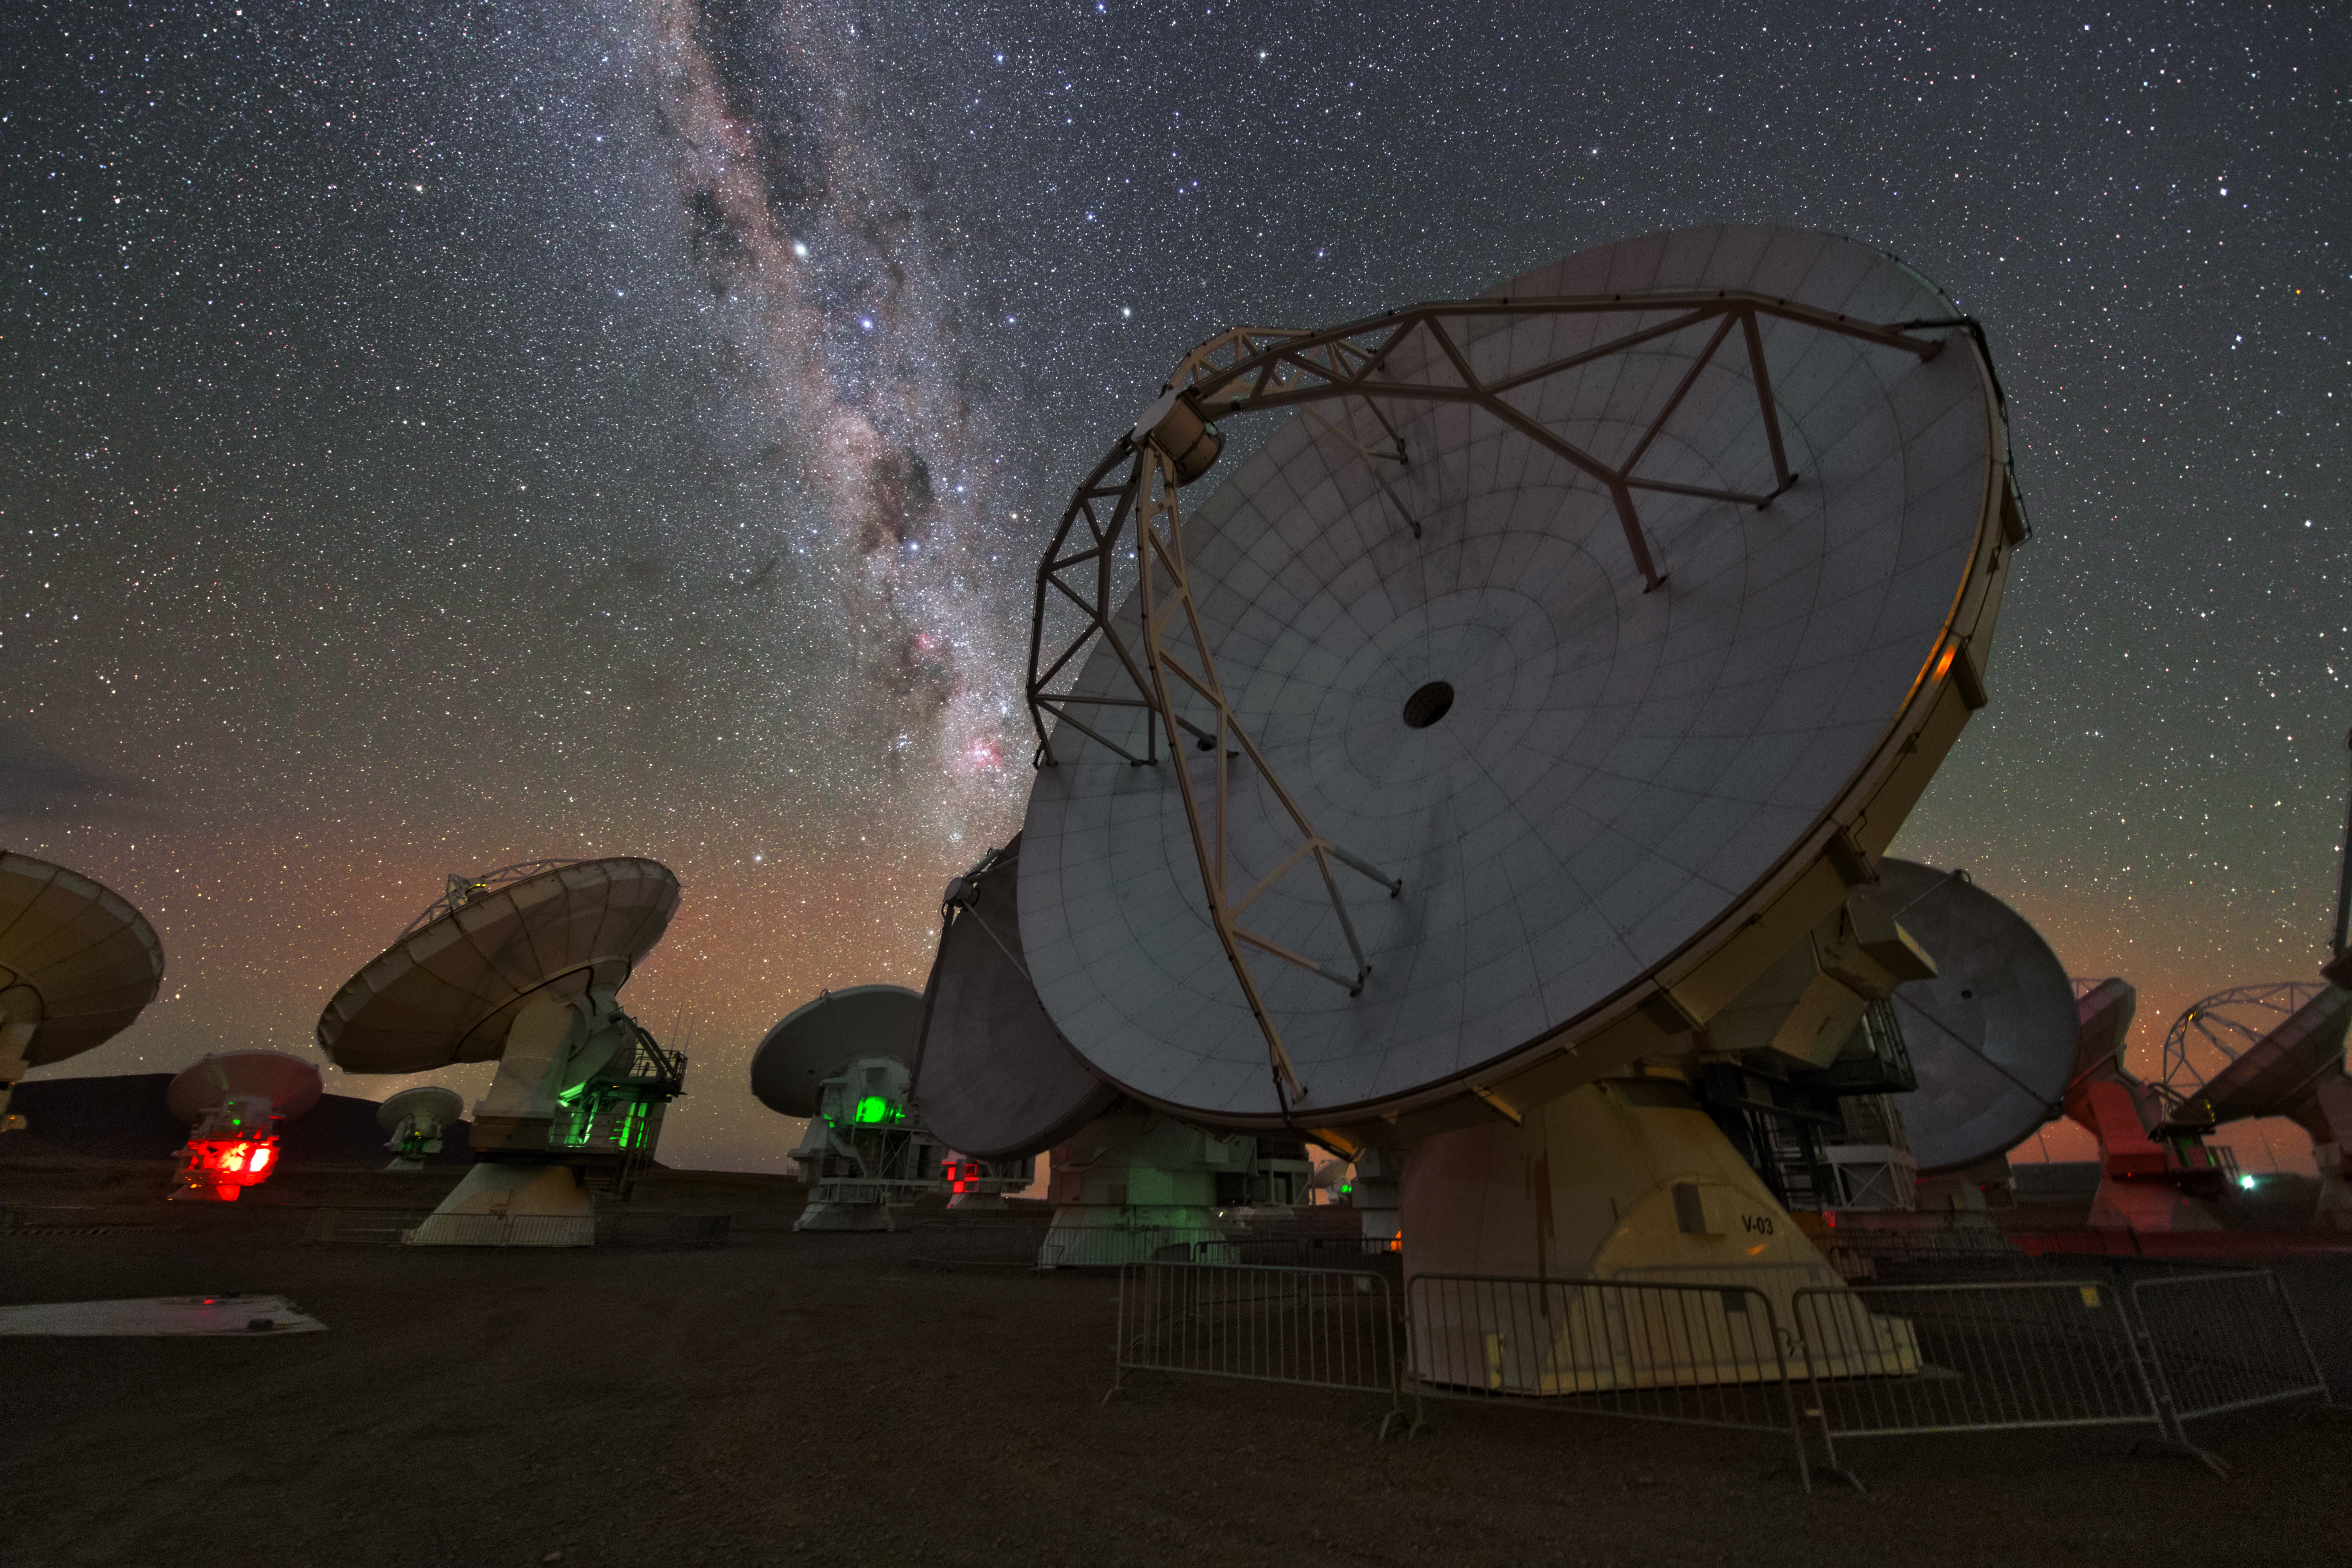

ALMA antennas

A whole group of ALMA antennas was collected on this UHD image, while they are observing the night sky.

Credit: ESO/Y. Beletsky